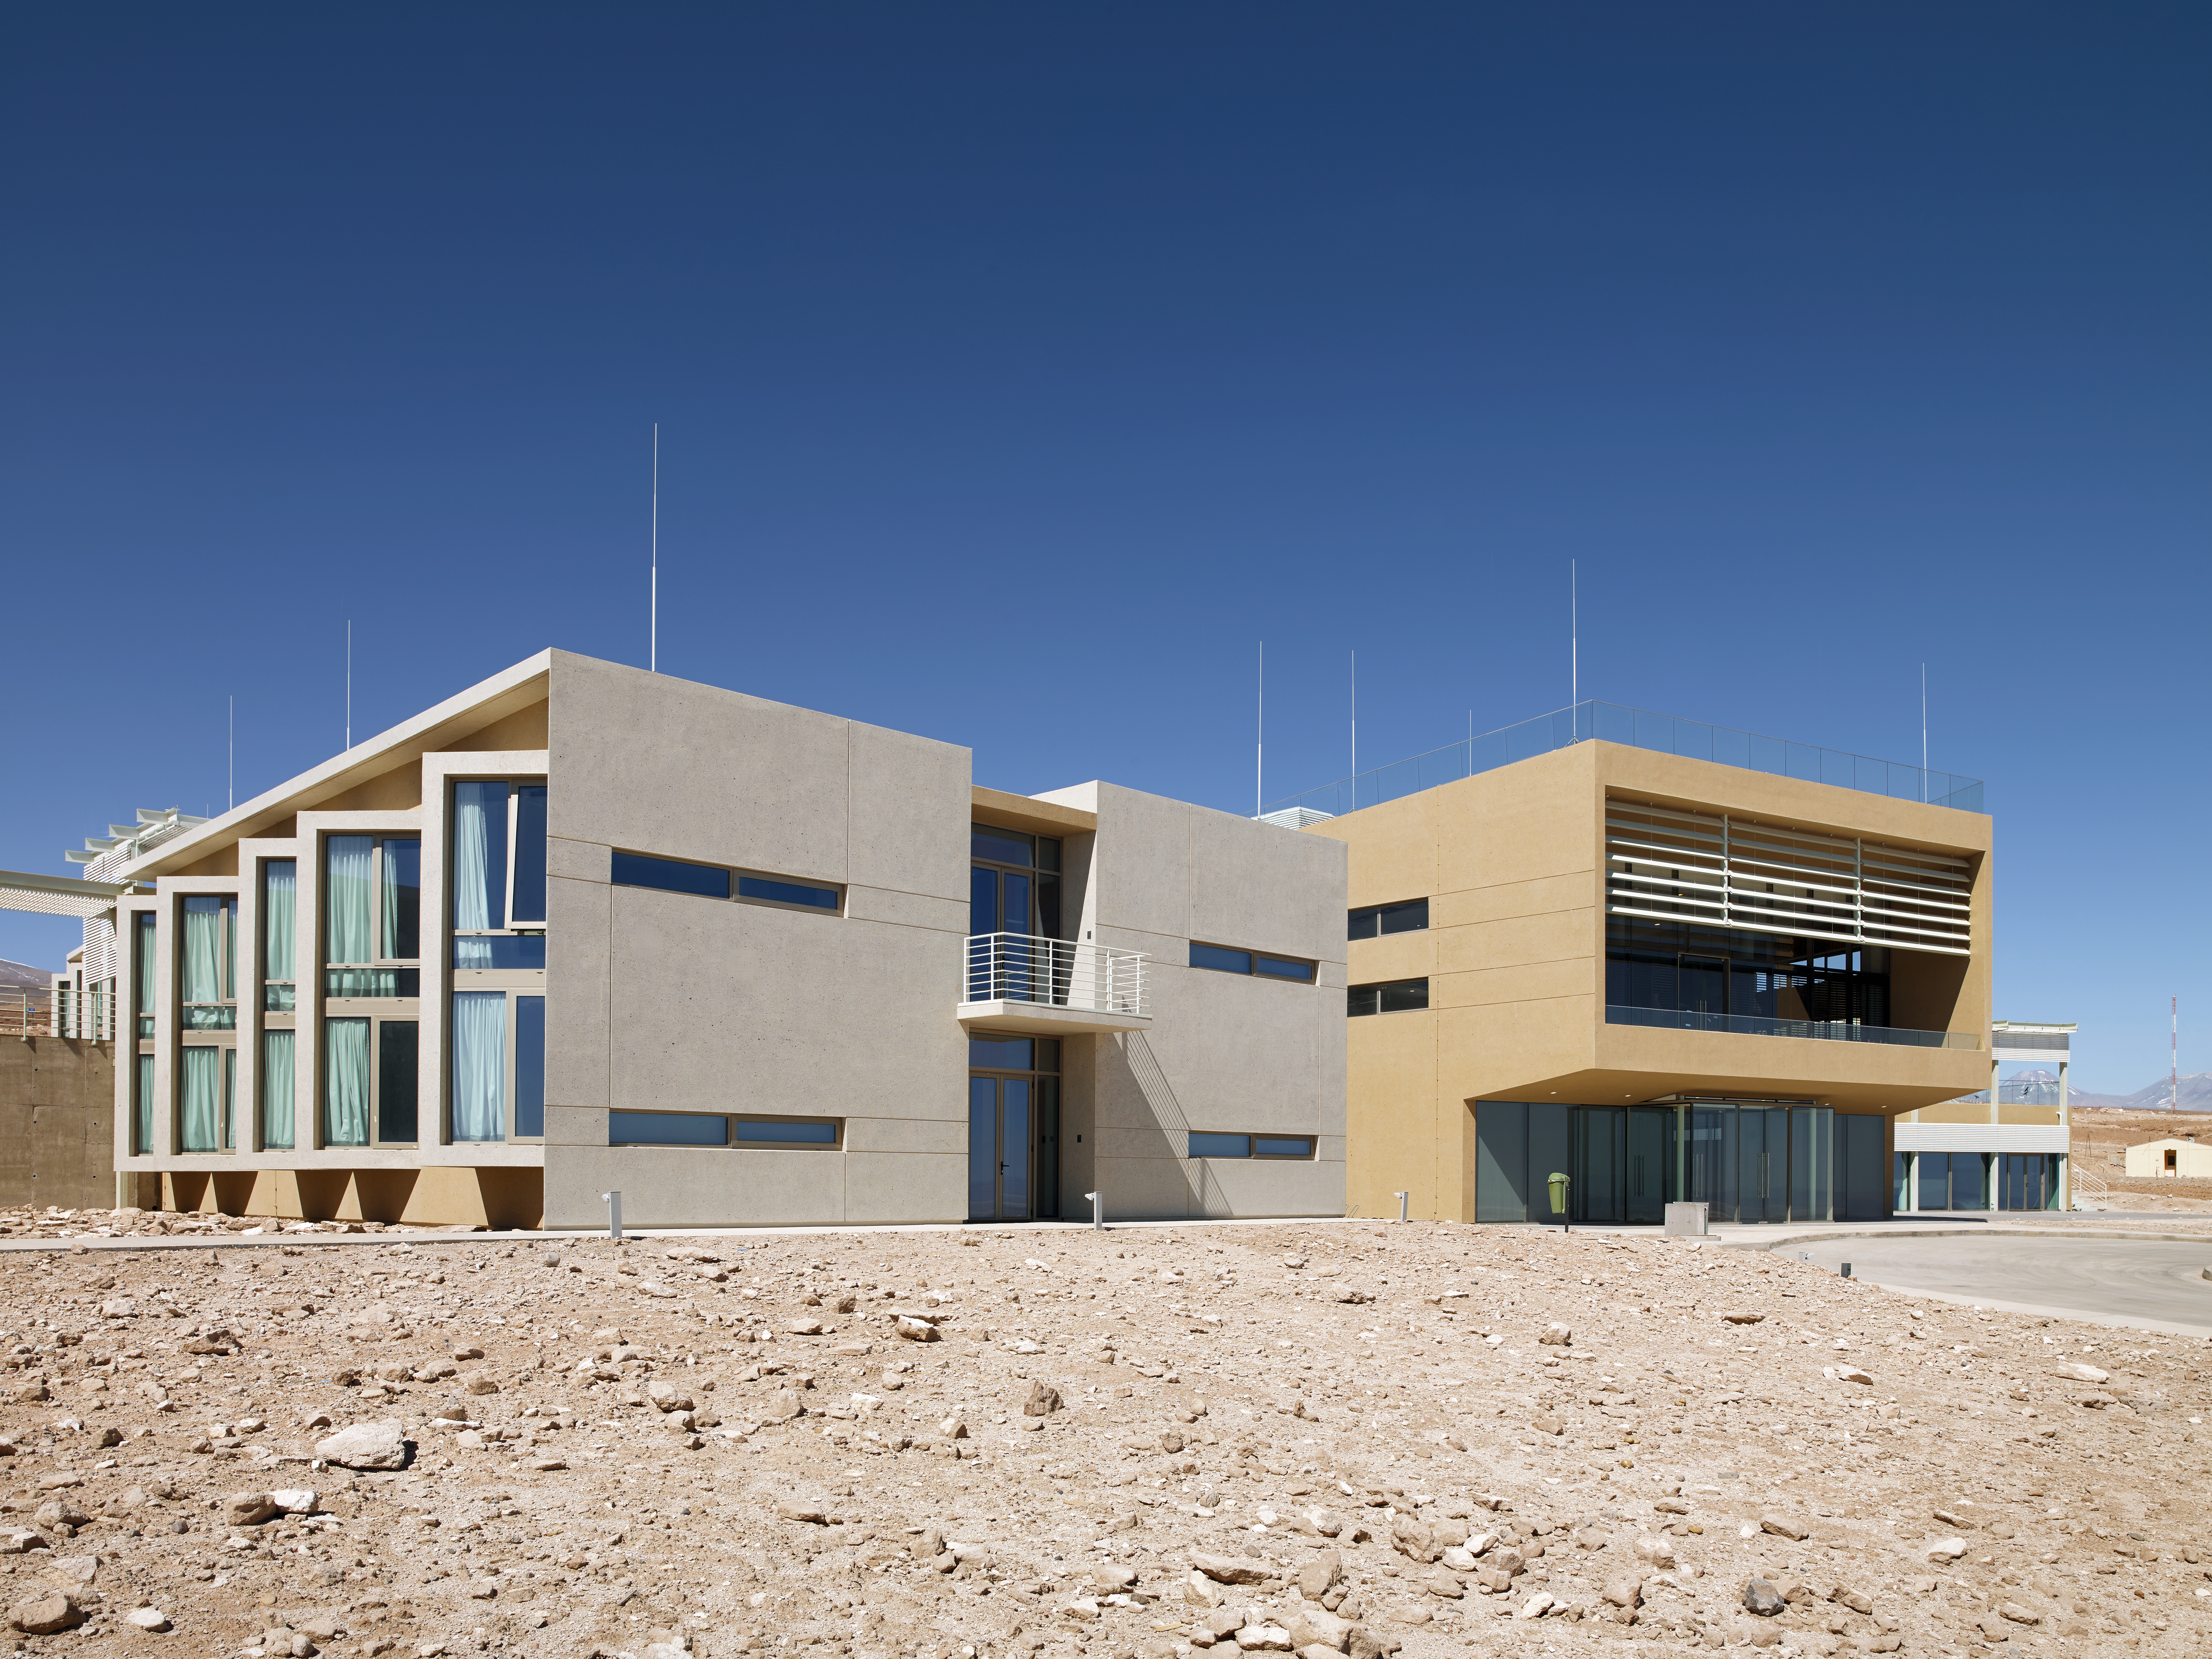

The ALMA Residencia building

The ALMA Residencia is the home for staff and people working temporarily at the Atacama Large Millimeter/submillimeter Array (ALMA). It is sited at the ALMA Operations Support Facility, close to San Pedro de Atacama in northern Chile. The shape of the buildings and the colour of the exterior of this major architectural project have been designed to meld with the surrounding environment of the ALMA site. The ALMA observatory and residence is a “good neighbour”; it cares for local resources, the environment, and the history of the region. The project respects the needs, interests and culture of the local Chilean people.

Credit: ESO